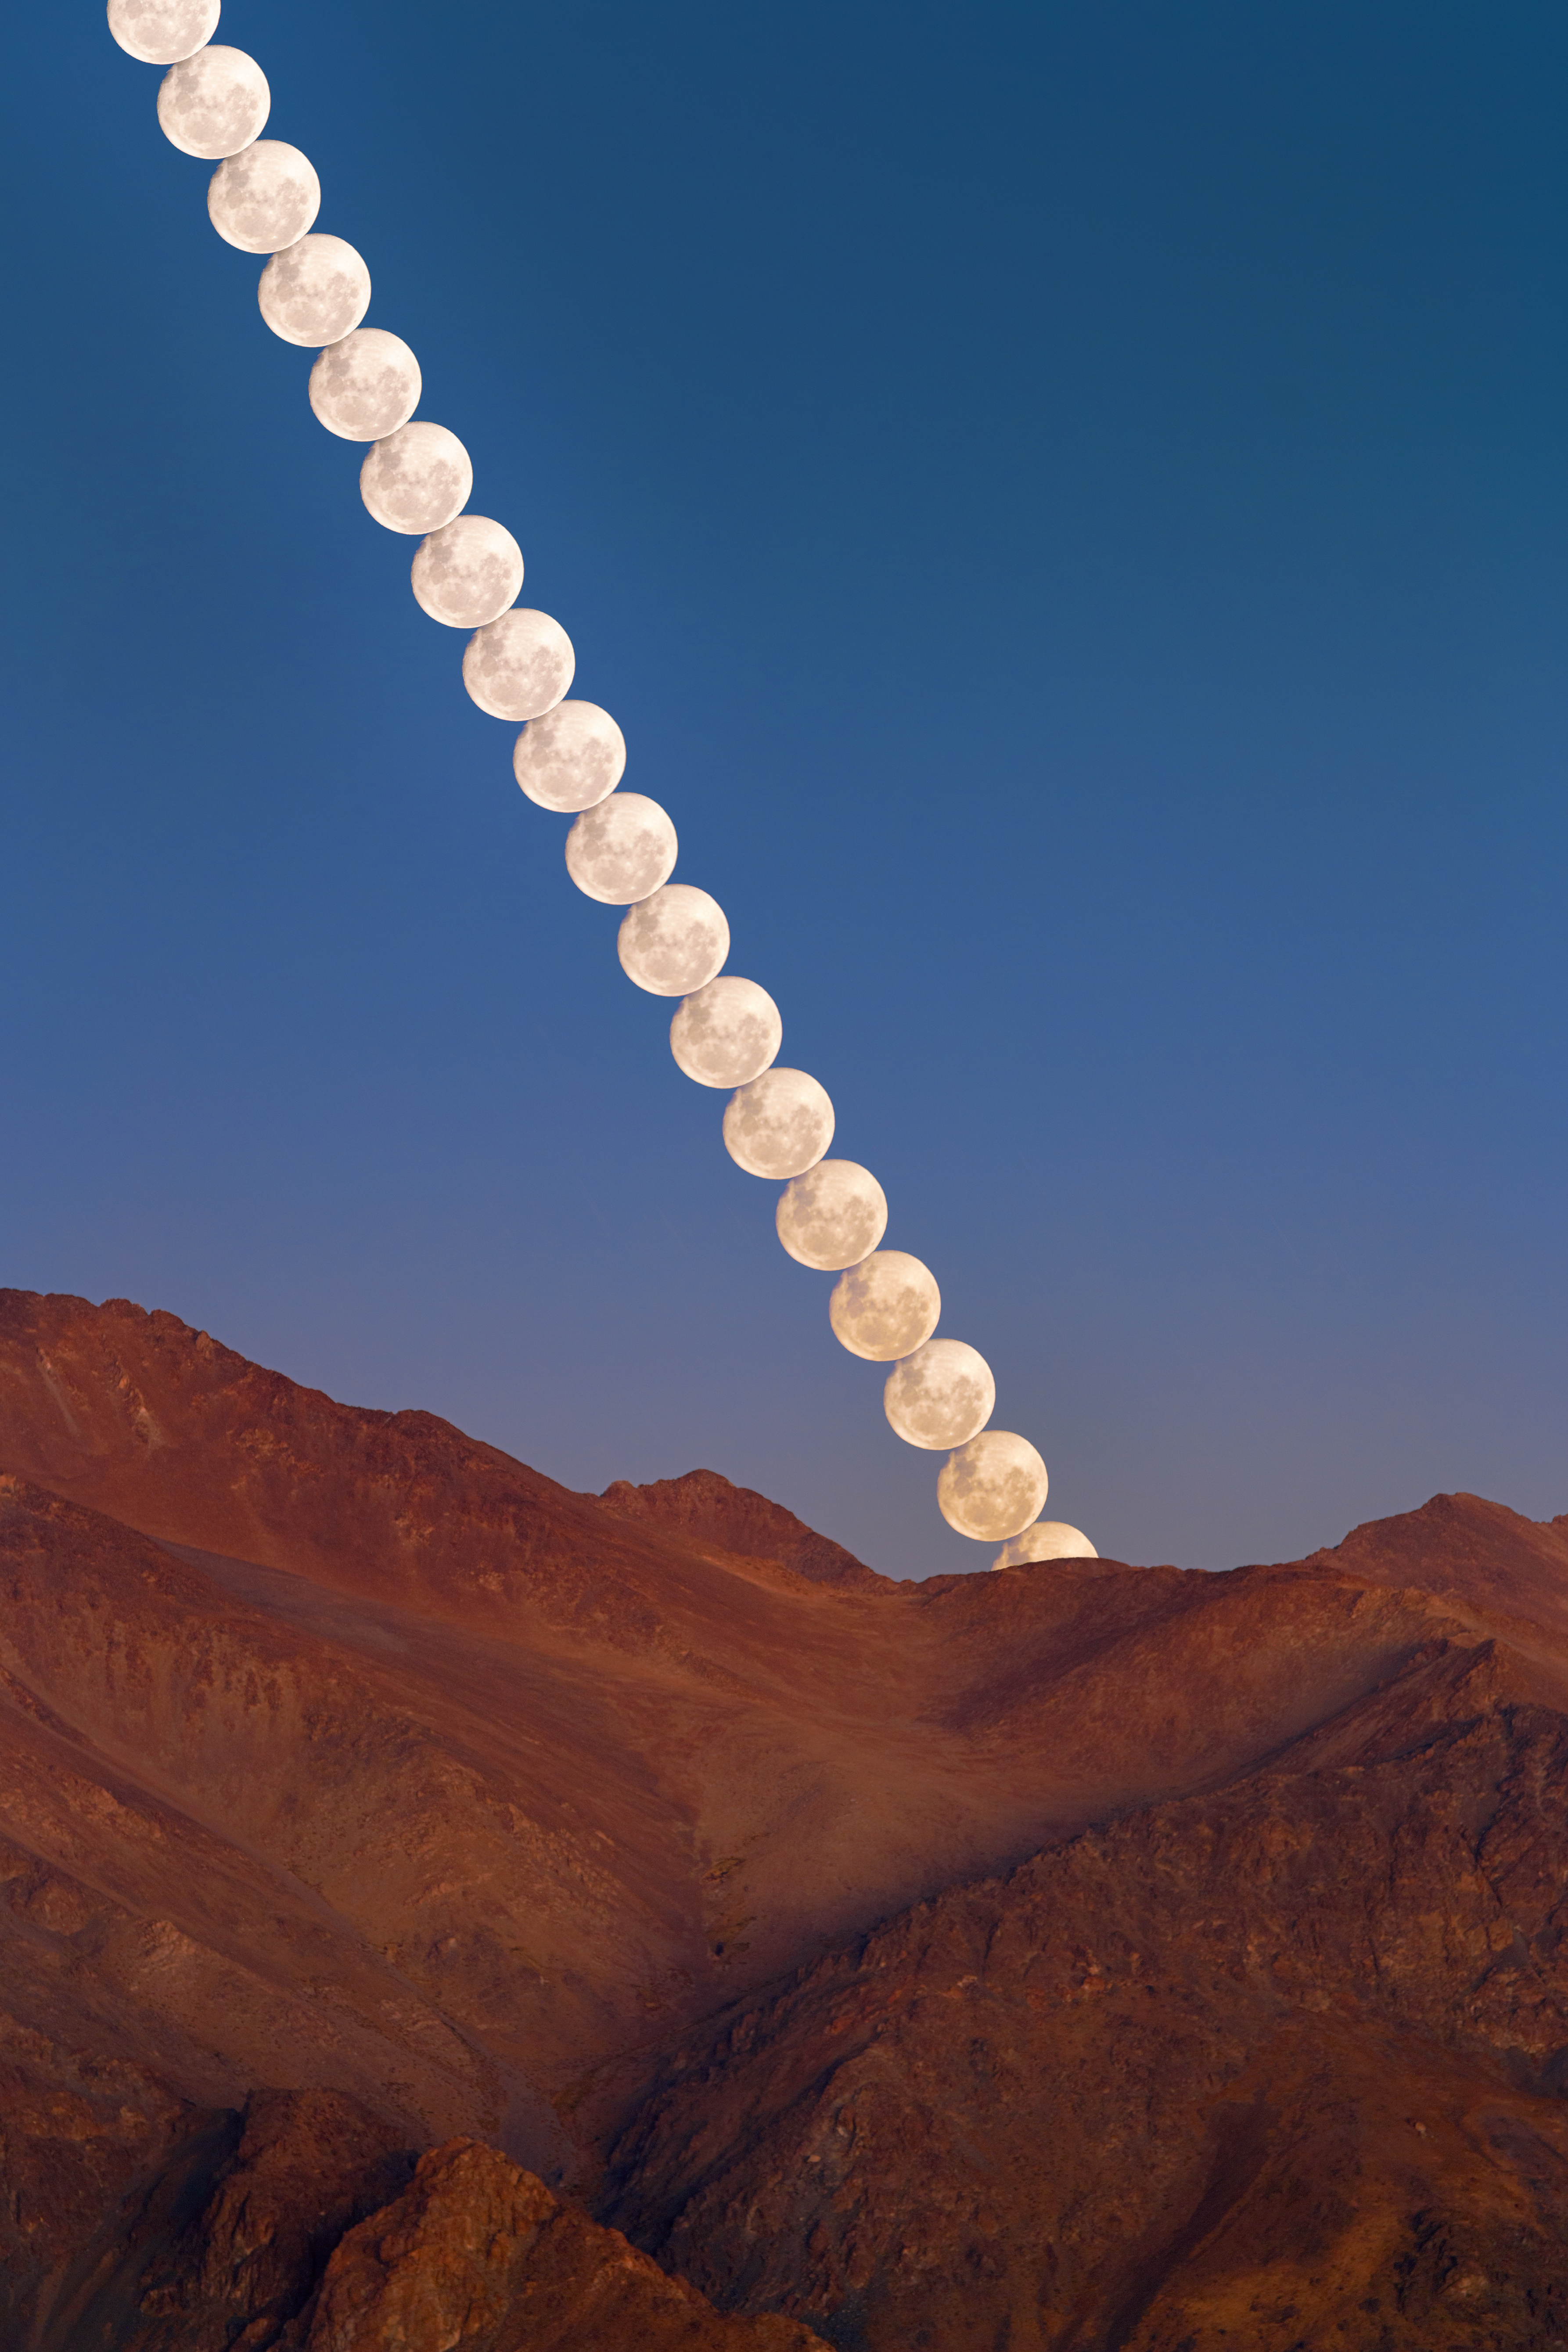

Timelapse

A gorgeous gibbous Moon climbs into the sky from the ridge line of Cerro Pachón, the home of four NOIRLab-operated telescopes including NSF–DOE Vera C. Rubin Observatory, jointly funded by the U.S. National Science Foundation (NSF) and the U.S. Department of Energy Office of Science (DOE/SC); Gemini South, one half of the International Gemini Observatory, supported in part by the NSF; and the SOAR Telescope of Cerro Tololo Inter-American Observatory, a Program of NSF NOIRLab.

A singular shot of this timelapse sequence was featured as a NOIRLab Image of the Week. Petr Horálek, the photographer, is a NOIRLab Audiovisual Ambassador.

Credit: CTIO/NOIRLab/NSF/AURA/P. Horálek (Institute of Physics in Opava)